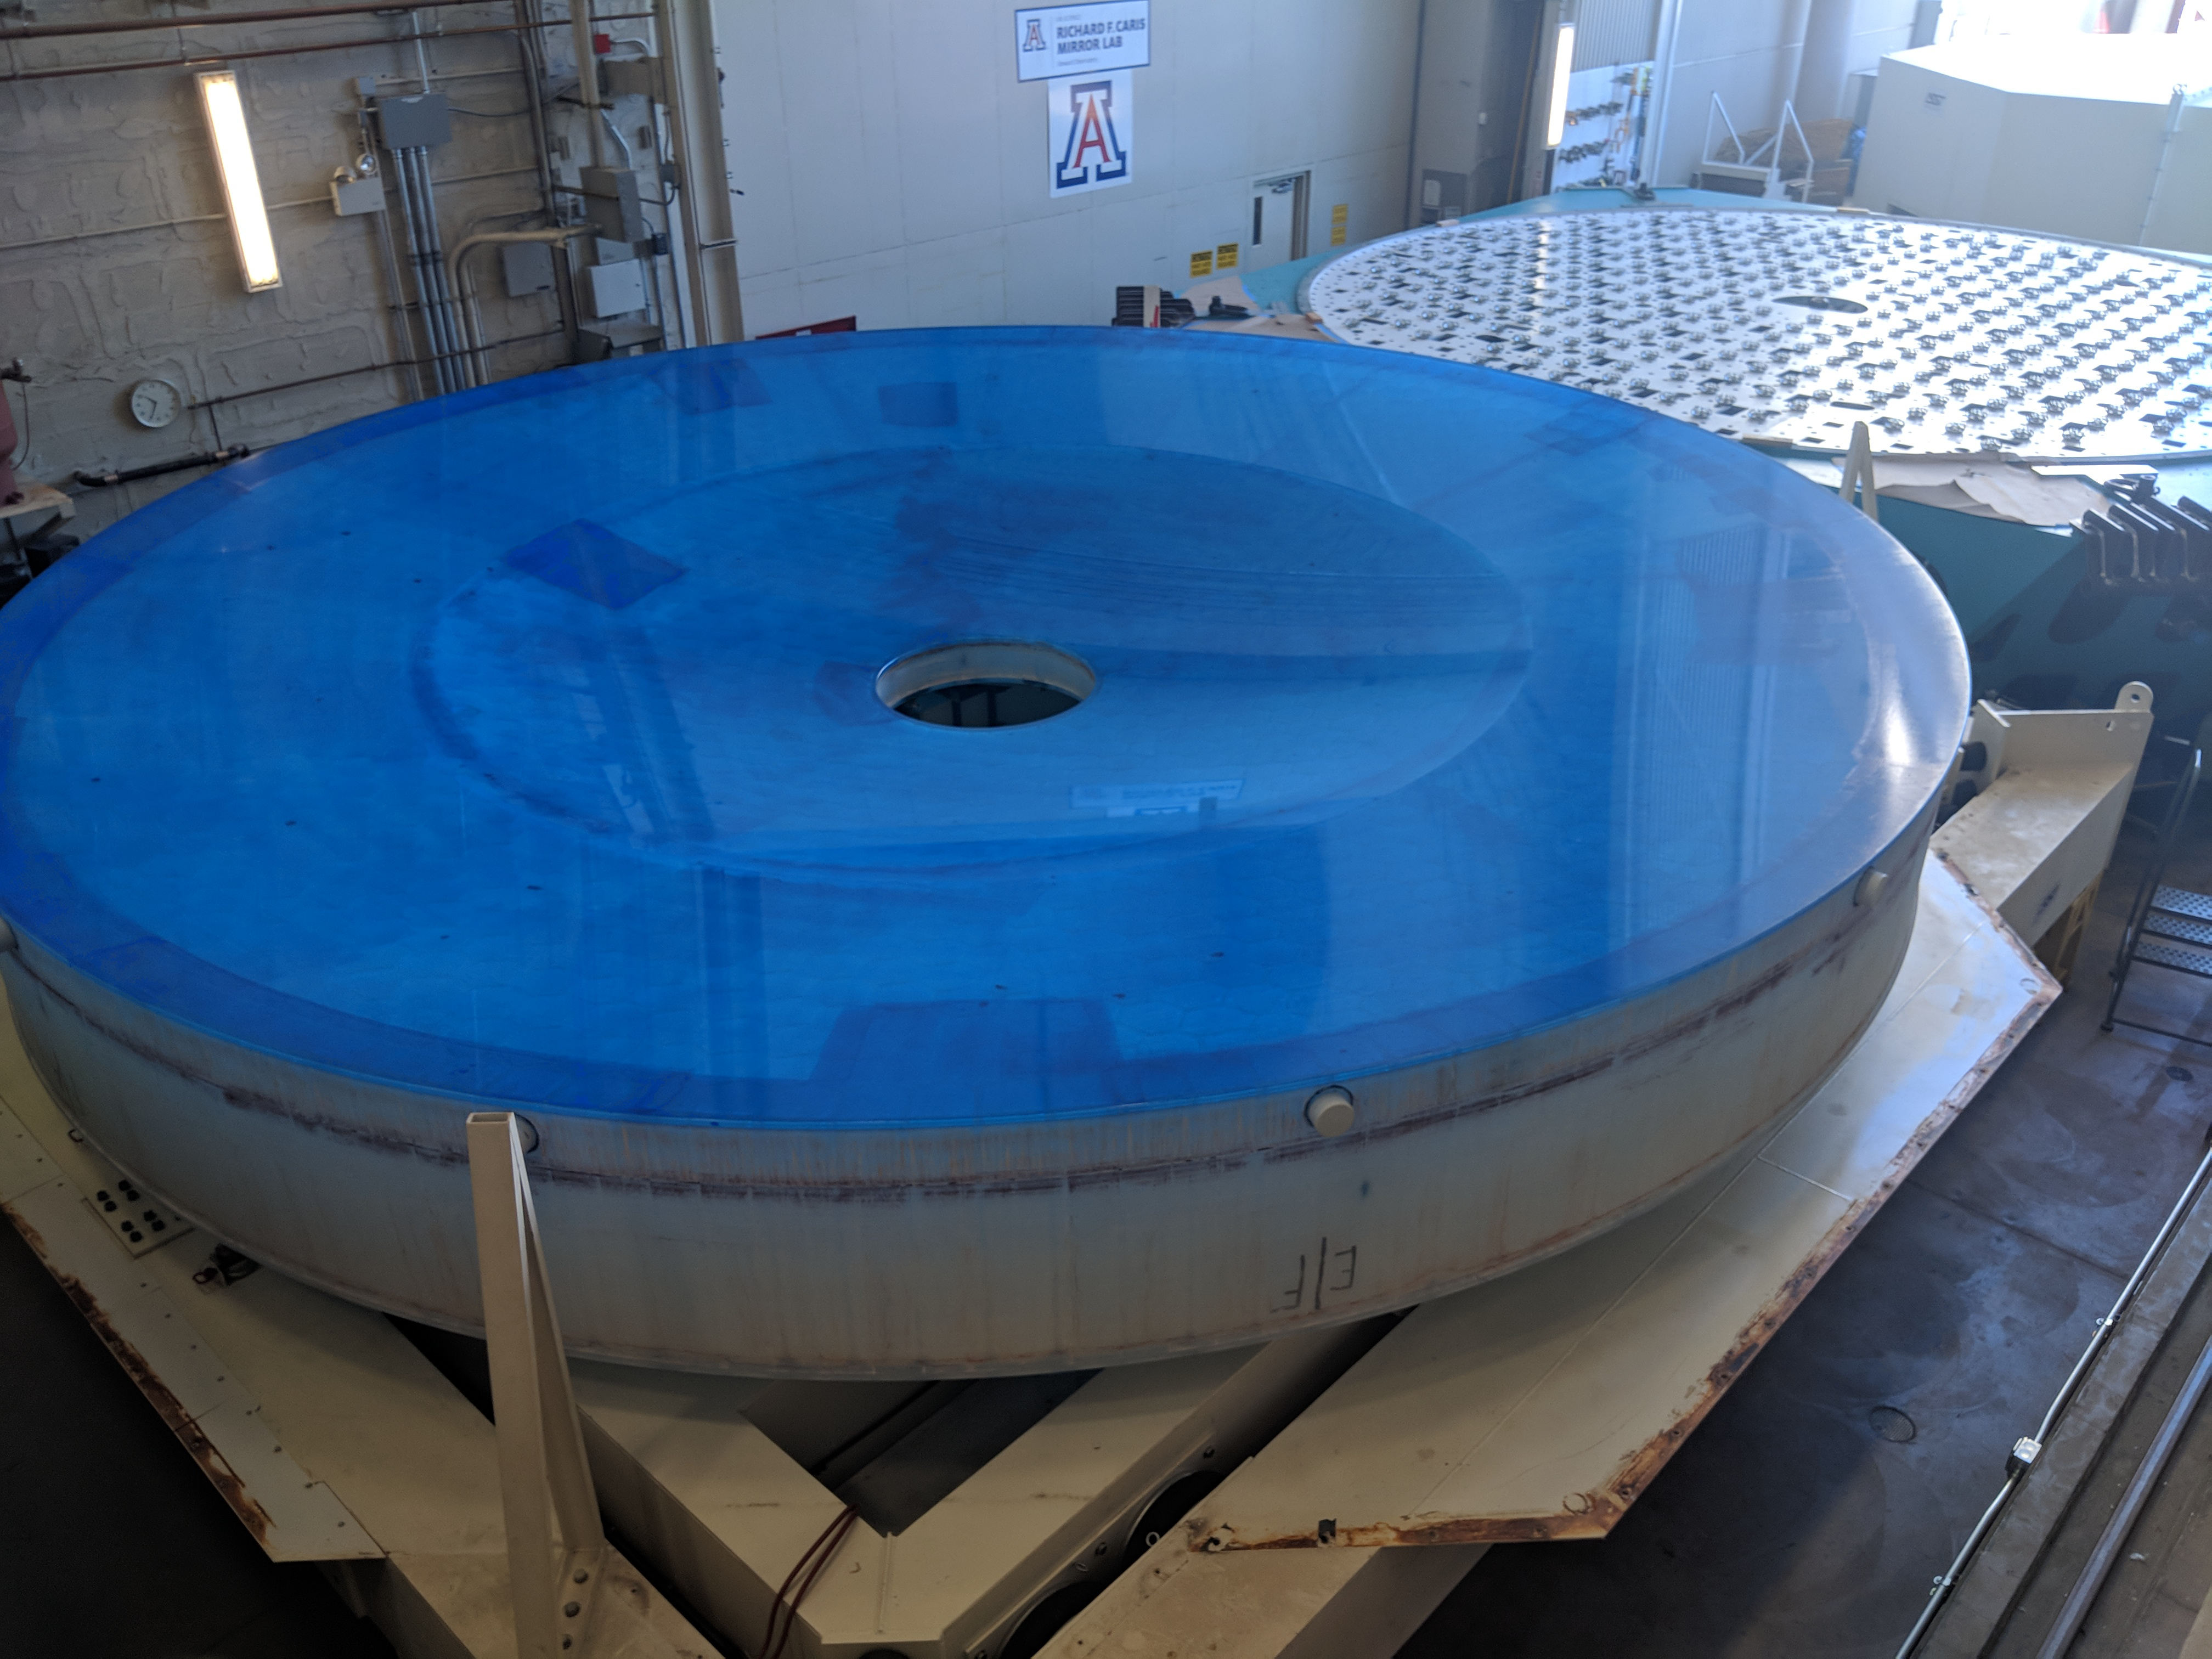

M1M3 Move

On October 18, 2018, the M1M3 Mirror was moved to the Richard F. Caris Mirror Lab on a Precision Heavy Haul truck. The Mirror had been in storage in hangar at Million Air since its fabrication, which was completed in 2015. Now that both the Cell and the Mirror are in the Lab, the next step is the installation of the Mirror onto the M1M3 Cell using the vacuum lifter. In this photo the Mirror, in its protective container, is suspended next to the Mirror Cell.

Credit: Rubin Observatory/NSF/AURA